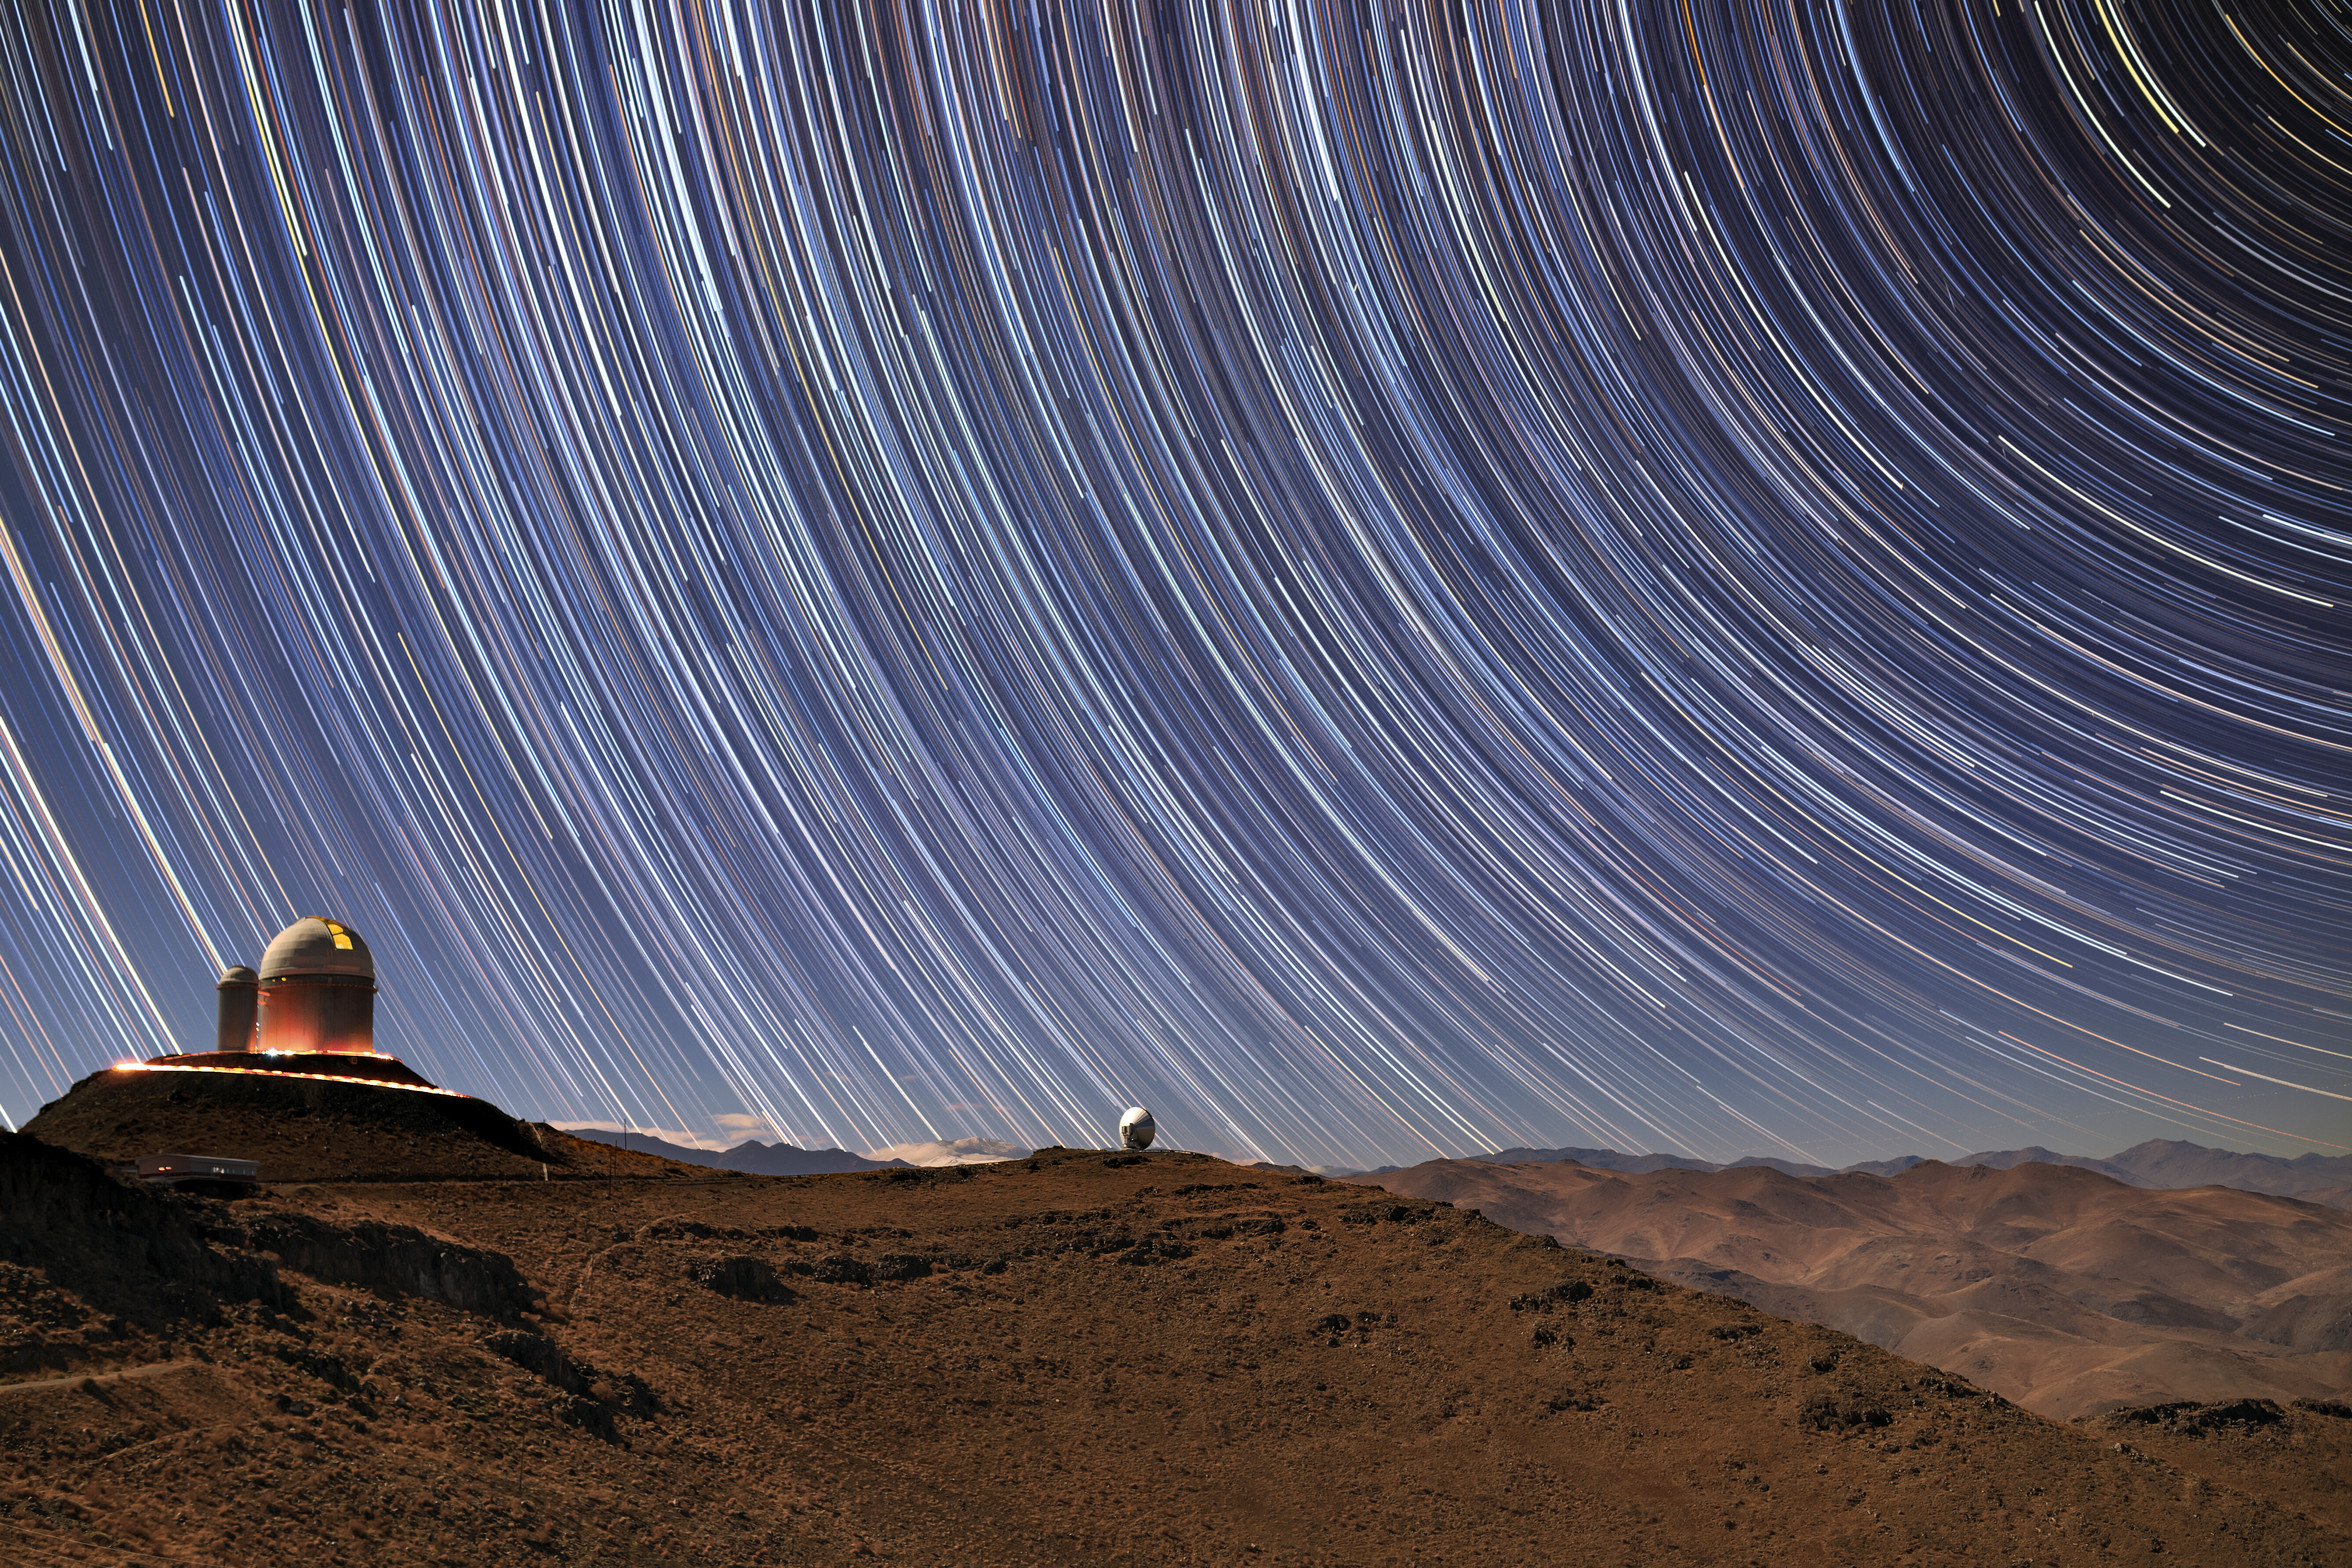

Concentric Circles

In this eye-catching Picture of the Week, bright star trails fill the sky above ESO’s La Silla Observatory in Chile. Such trails are formed by the Earth spinning on its axis — our planet’s rotation causes the stars to seemingly move through the sky, slowly tracing out perfect concentric arcs and circles as they do so. A photograph like this therefore requires a long exposure to capture the passage of time.

At the centre of this image is the decommissioned Swedish-ESO Submillimetre Telescope , and the ESO 3.6-metre telescope sits atop the mountain to the left, aglow with activity. This telescope hosts HARPS (the High Accuracy Radial velocity Planet Searcher), which searches for exoplanets by measuring the tiny “wobbling” motions of their host stars as the planets sweep around in their orbits.

Credit: ESO/B. Tafreshi (twanight.org)